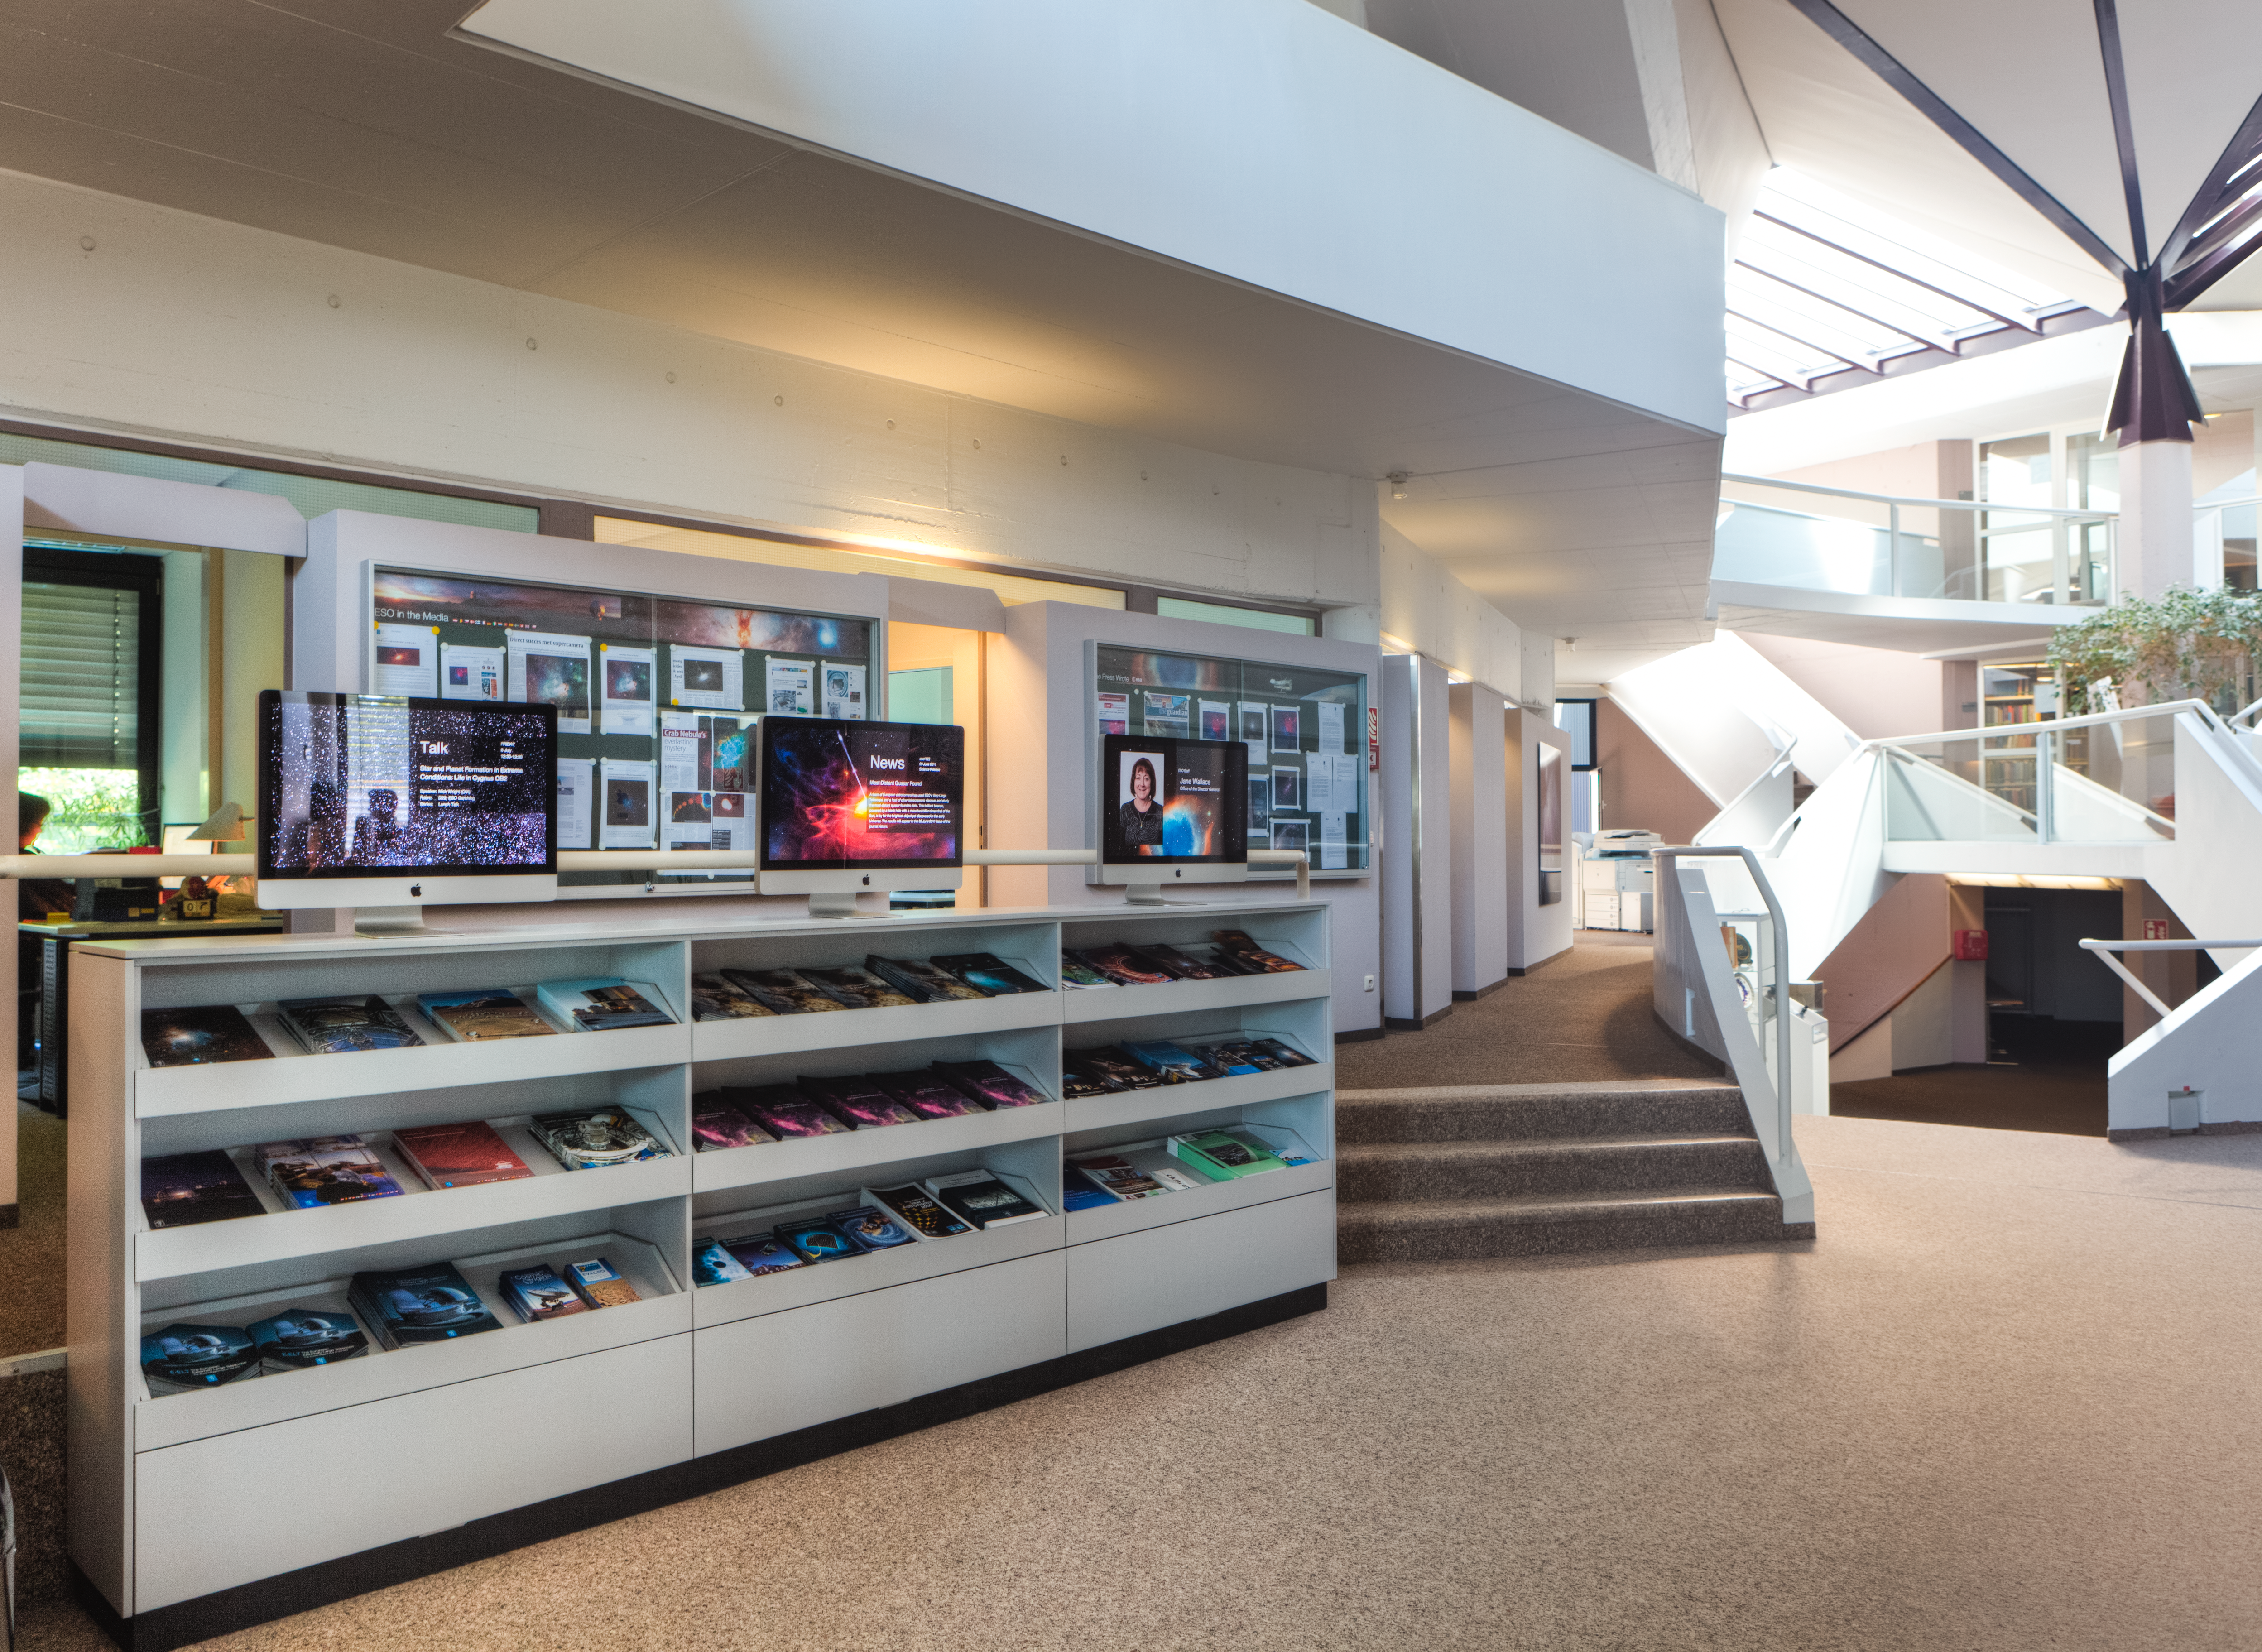

ESO kiosks

ESO Kiosks at the Headquarters reception in Garching, Germany. Picture from 2011.

Credit: ESO